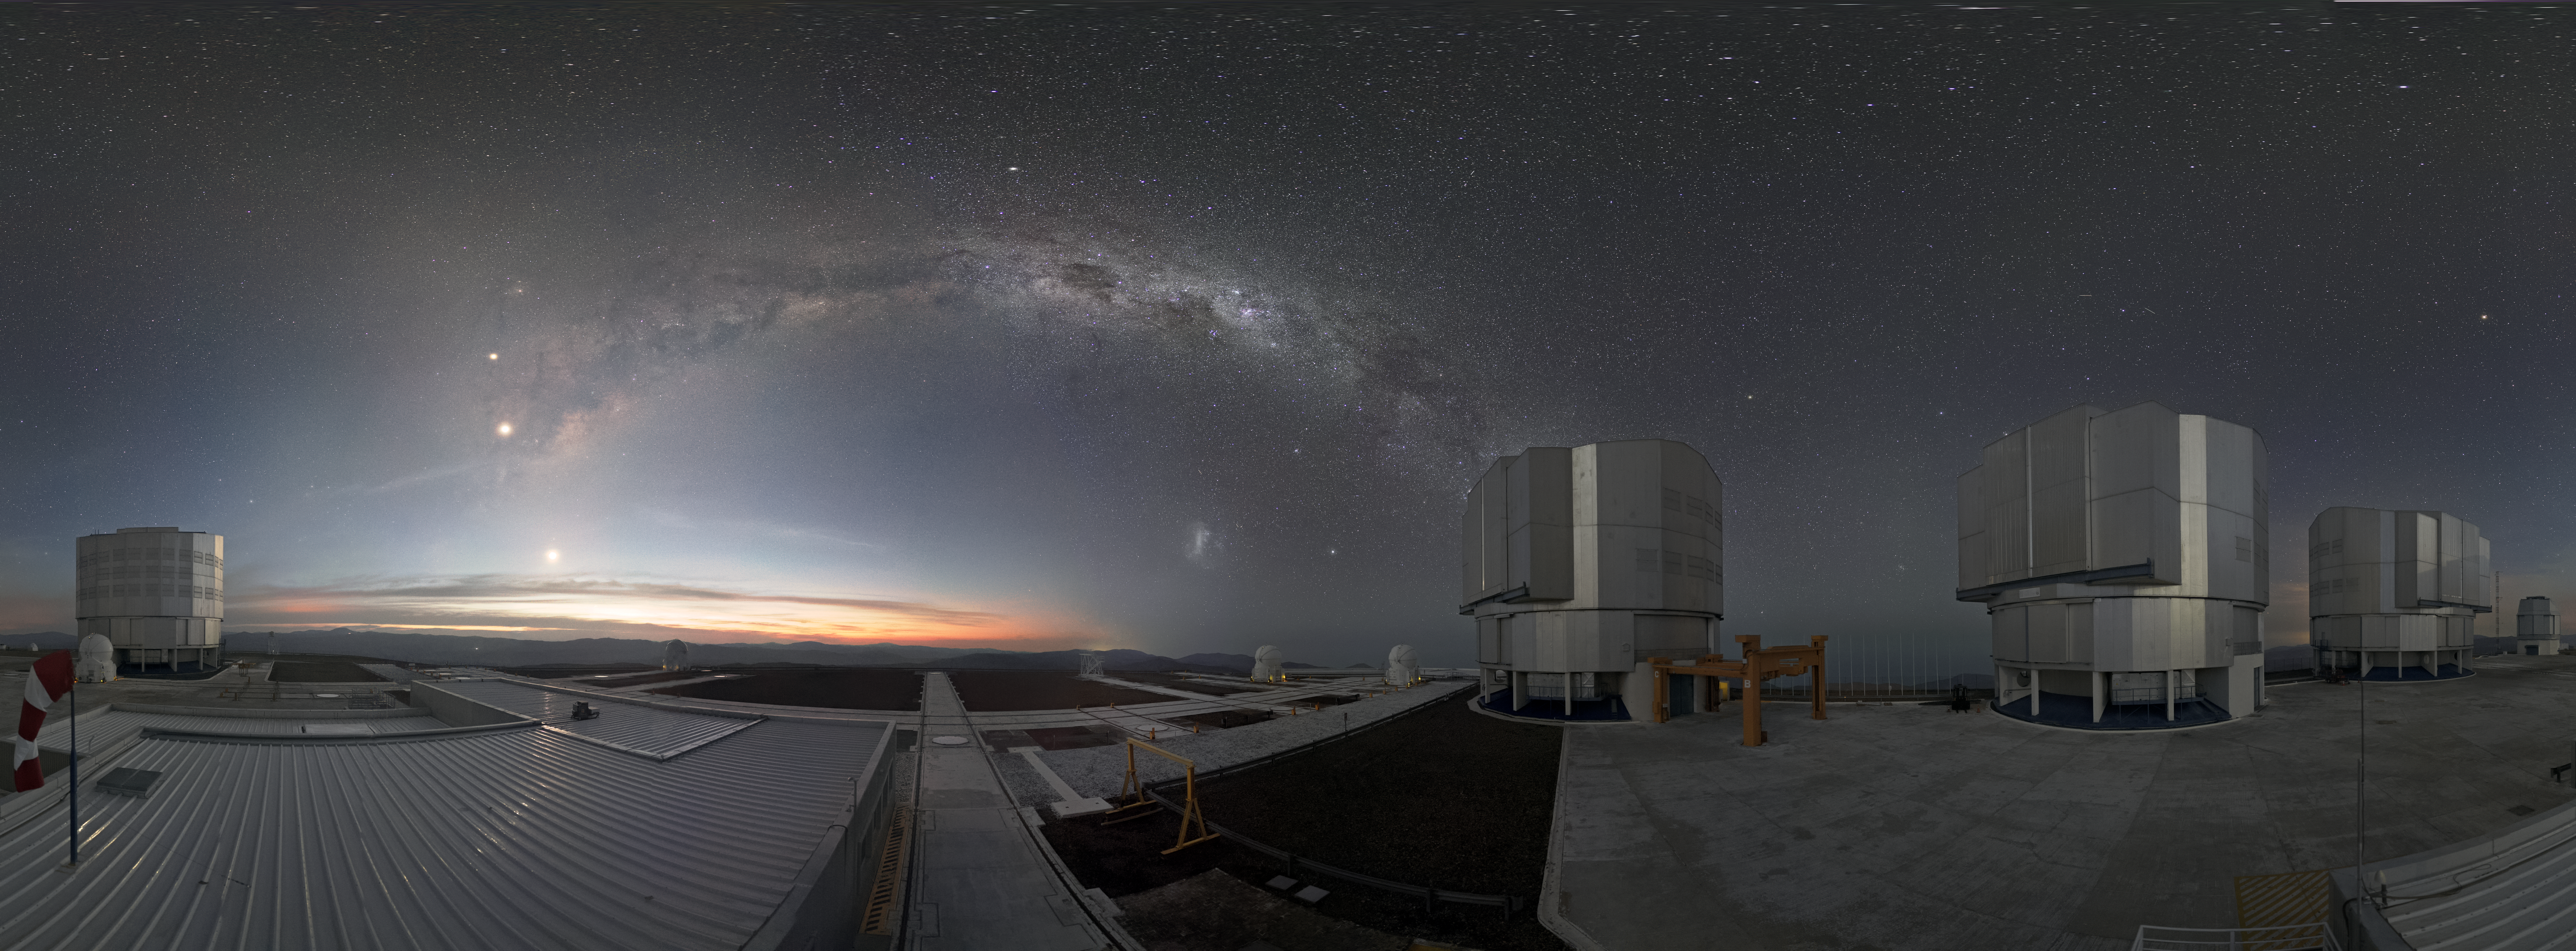

VLT at dusk II

The Very Large Telescope (VLT) is located at Paranal Observatory in the remote Atacama Desert of northern Chile. In the center of the image is a wonderful front row view to one of the spiral arms of the Milky Way Galaxy. The VLT is one of the most advanced ground-based telescopes on Earth and was the first telescope to directly image an exoplanet.

Credit: ESO